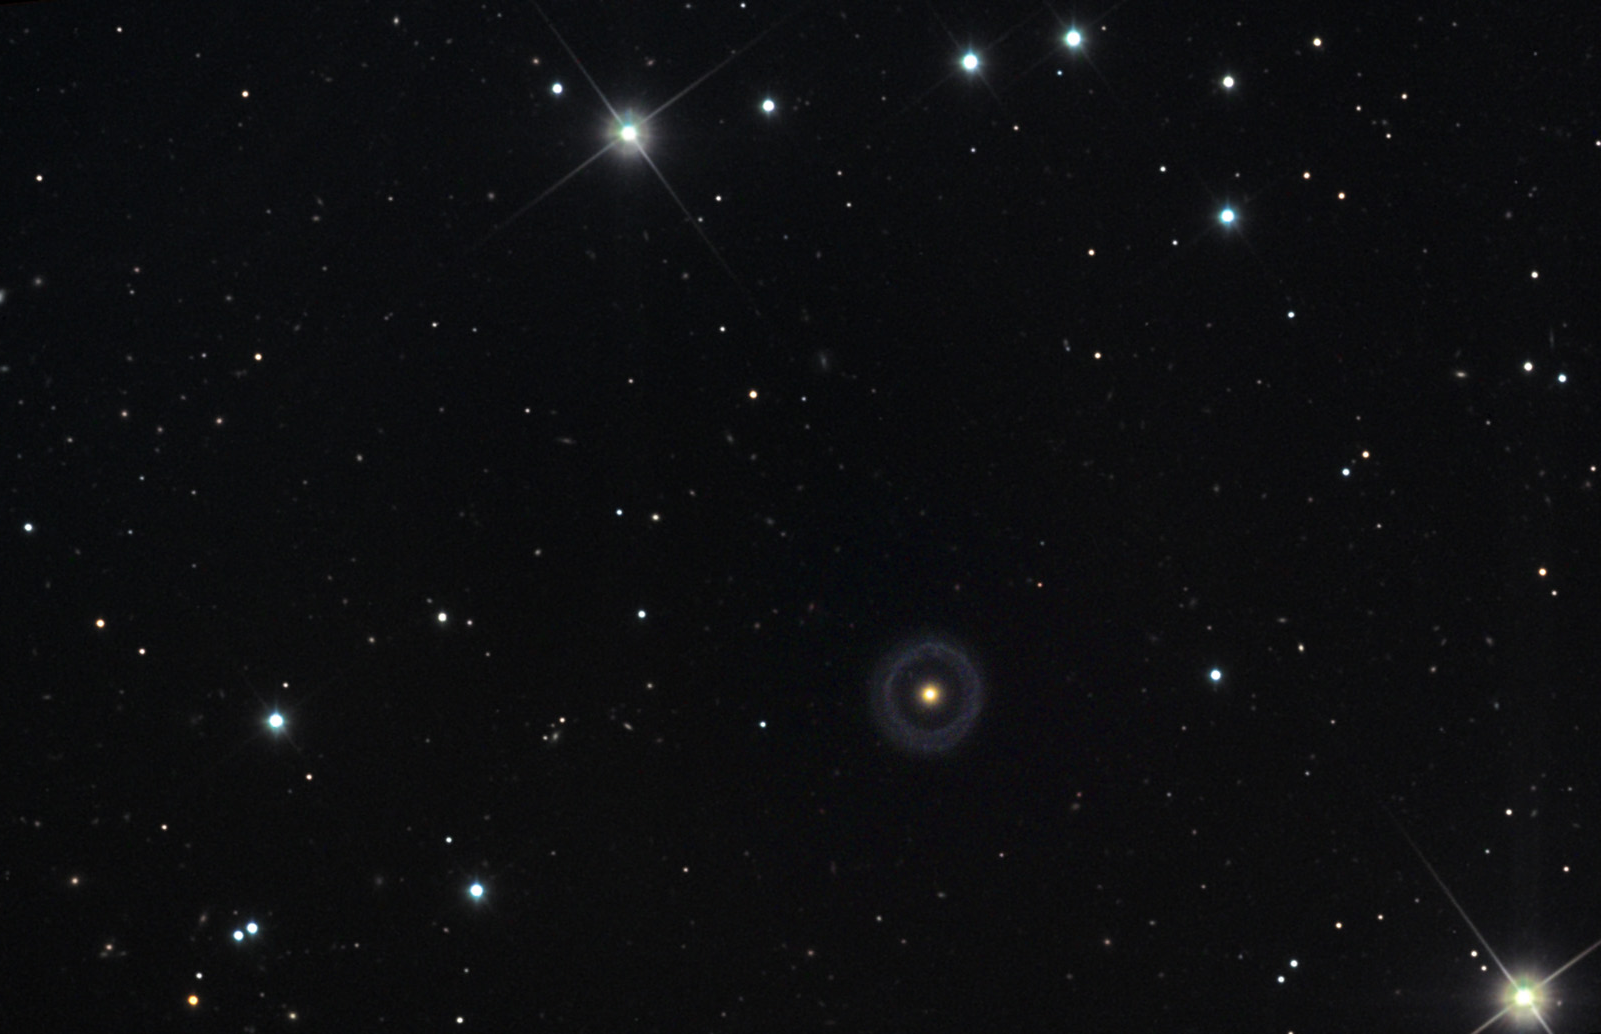

Hoagʼs Galaxy: PGC 54599

Perhaps this object should have been placed with the other Planetary Nebulae found in our galaxy? You would not be the first person to make the suggestion. In 1950 when astronomer Art Hoag noticed this galaxy on a survey of plates, he remarked that it first seemed like a planetary nebula- but the size of the nucleus and brightness of the ring strongly suggested otherwise. Fifty years later a much better understanding of this object came to pass when astronomers used the Hubble Space Telescope to peer more intensively (and with wondrous resolution) at Hoag's Galaxy. At 600 million light years away, not even a 2.5m space telescope can resolve many of the features of this galaxy that would help conclusively unravel the mystery of this galactic ring. Today, favored explanations describe this galaxy as being caused by the interaction and later accretion of material from another galactic interloper. The special circumstances necessary to create a relatively long-lived ring of star forming material around an older elliptical galaxy makes this an extremely rare object. Perhaps the most important idea to take away from the above image is that no longer do astronomers think that galaxies are formed in quiescence and isolation - instead galaxies regularly interact strongly and it is this dynamical property of the universe which leads to the morphological spectrum of galaxies we observe. For more information please visit the following link about Hoag's Galaxy and others of its type. Be certain to note the incredible "fractal" nature of the universe in the HST image. There is a ring galaxy in the background- seen through the ring of this weird wonder.

This image was taken as part of Advanced Observing Program (AOP) program at Kitt Peak Visitor Center during 2014.

Credit: KPNO/NOIRLab/NSF/AURA/Adam Block